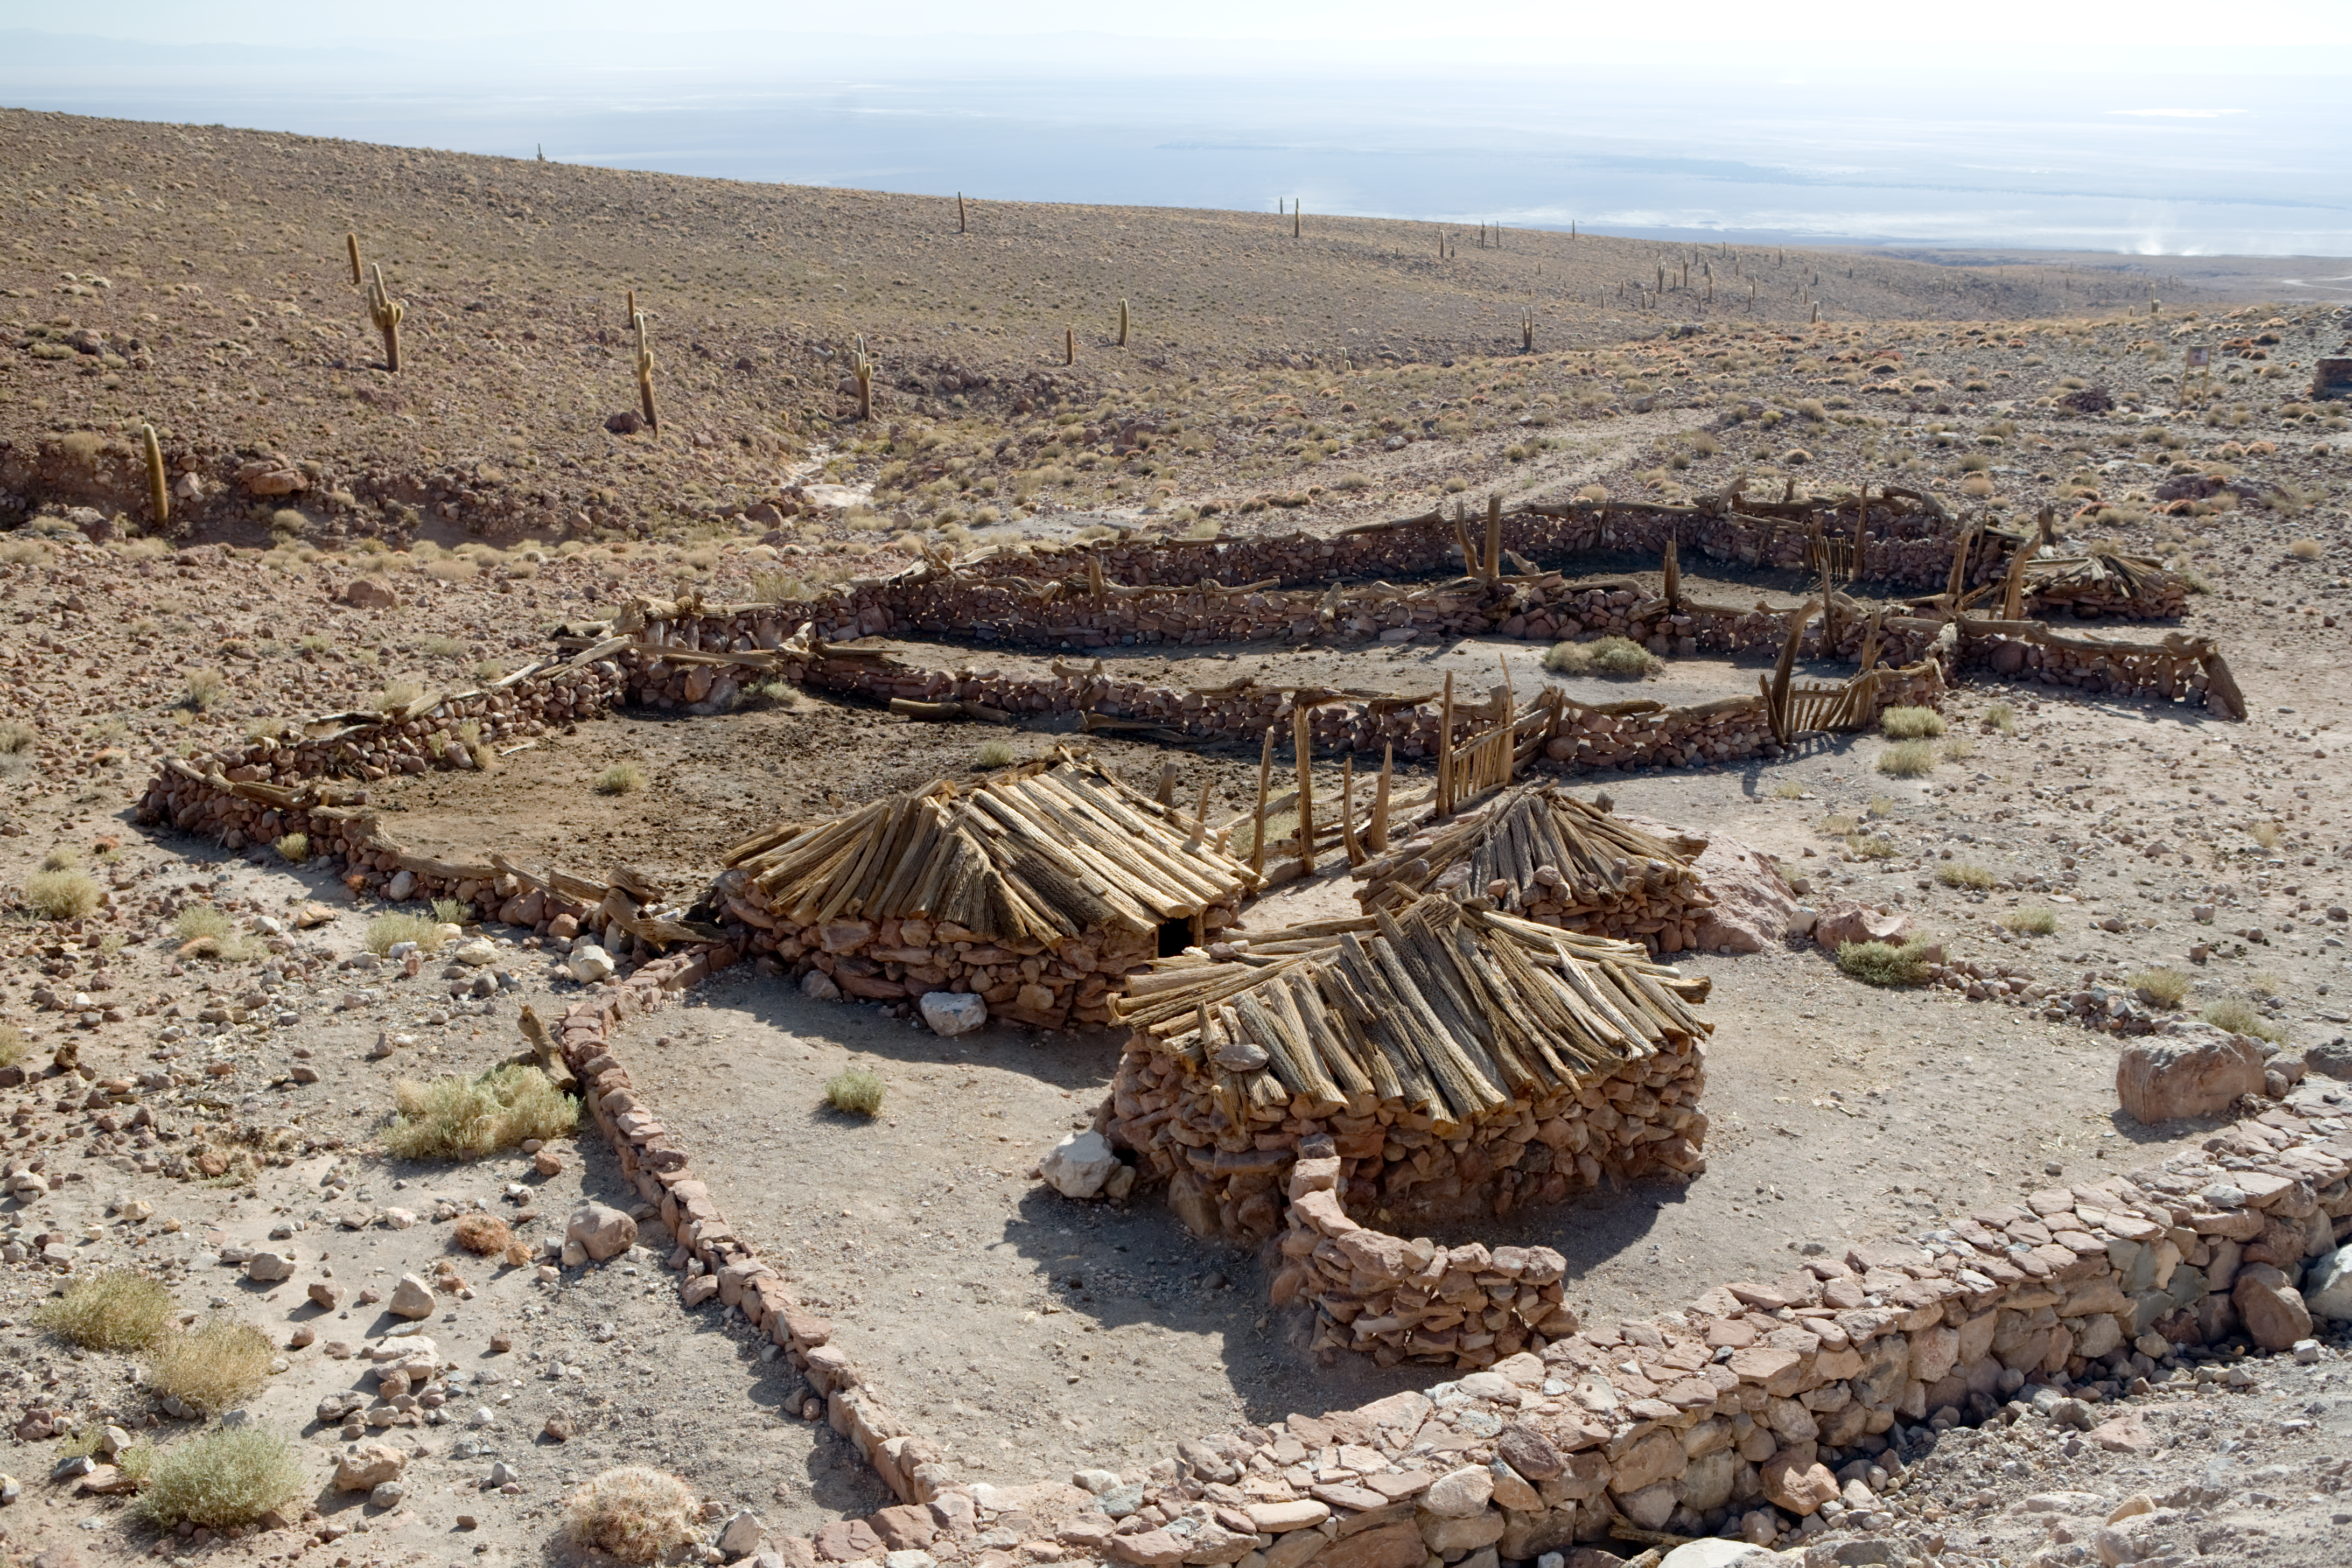

On the way to ALMA

This is a reconstructed museum on the ALMA site close to the Operations Support Facility (OSF). The picture was taken in January 2007.

Credit: ALMA (ESO/NAOJ/NRAO)